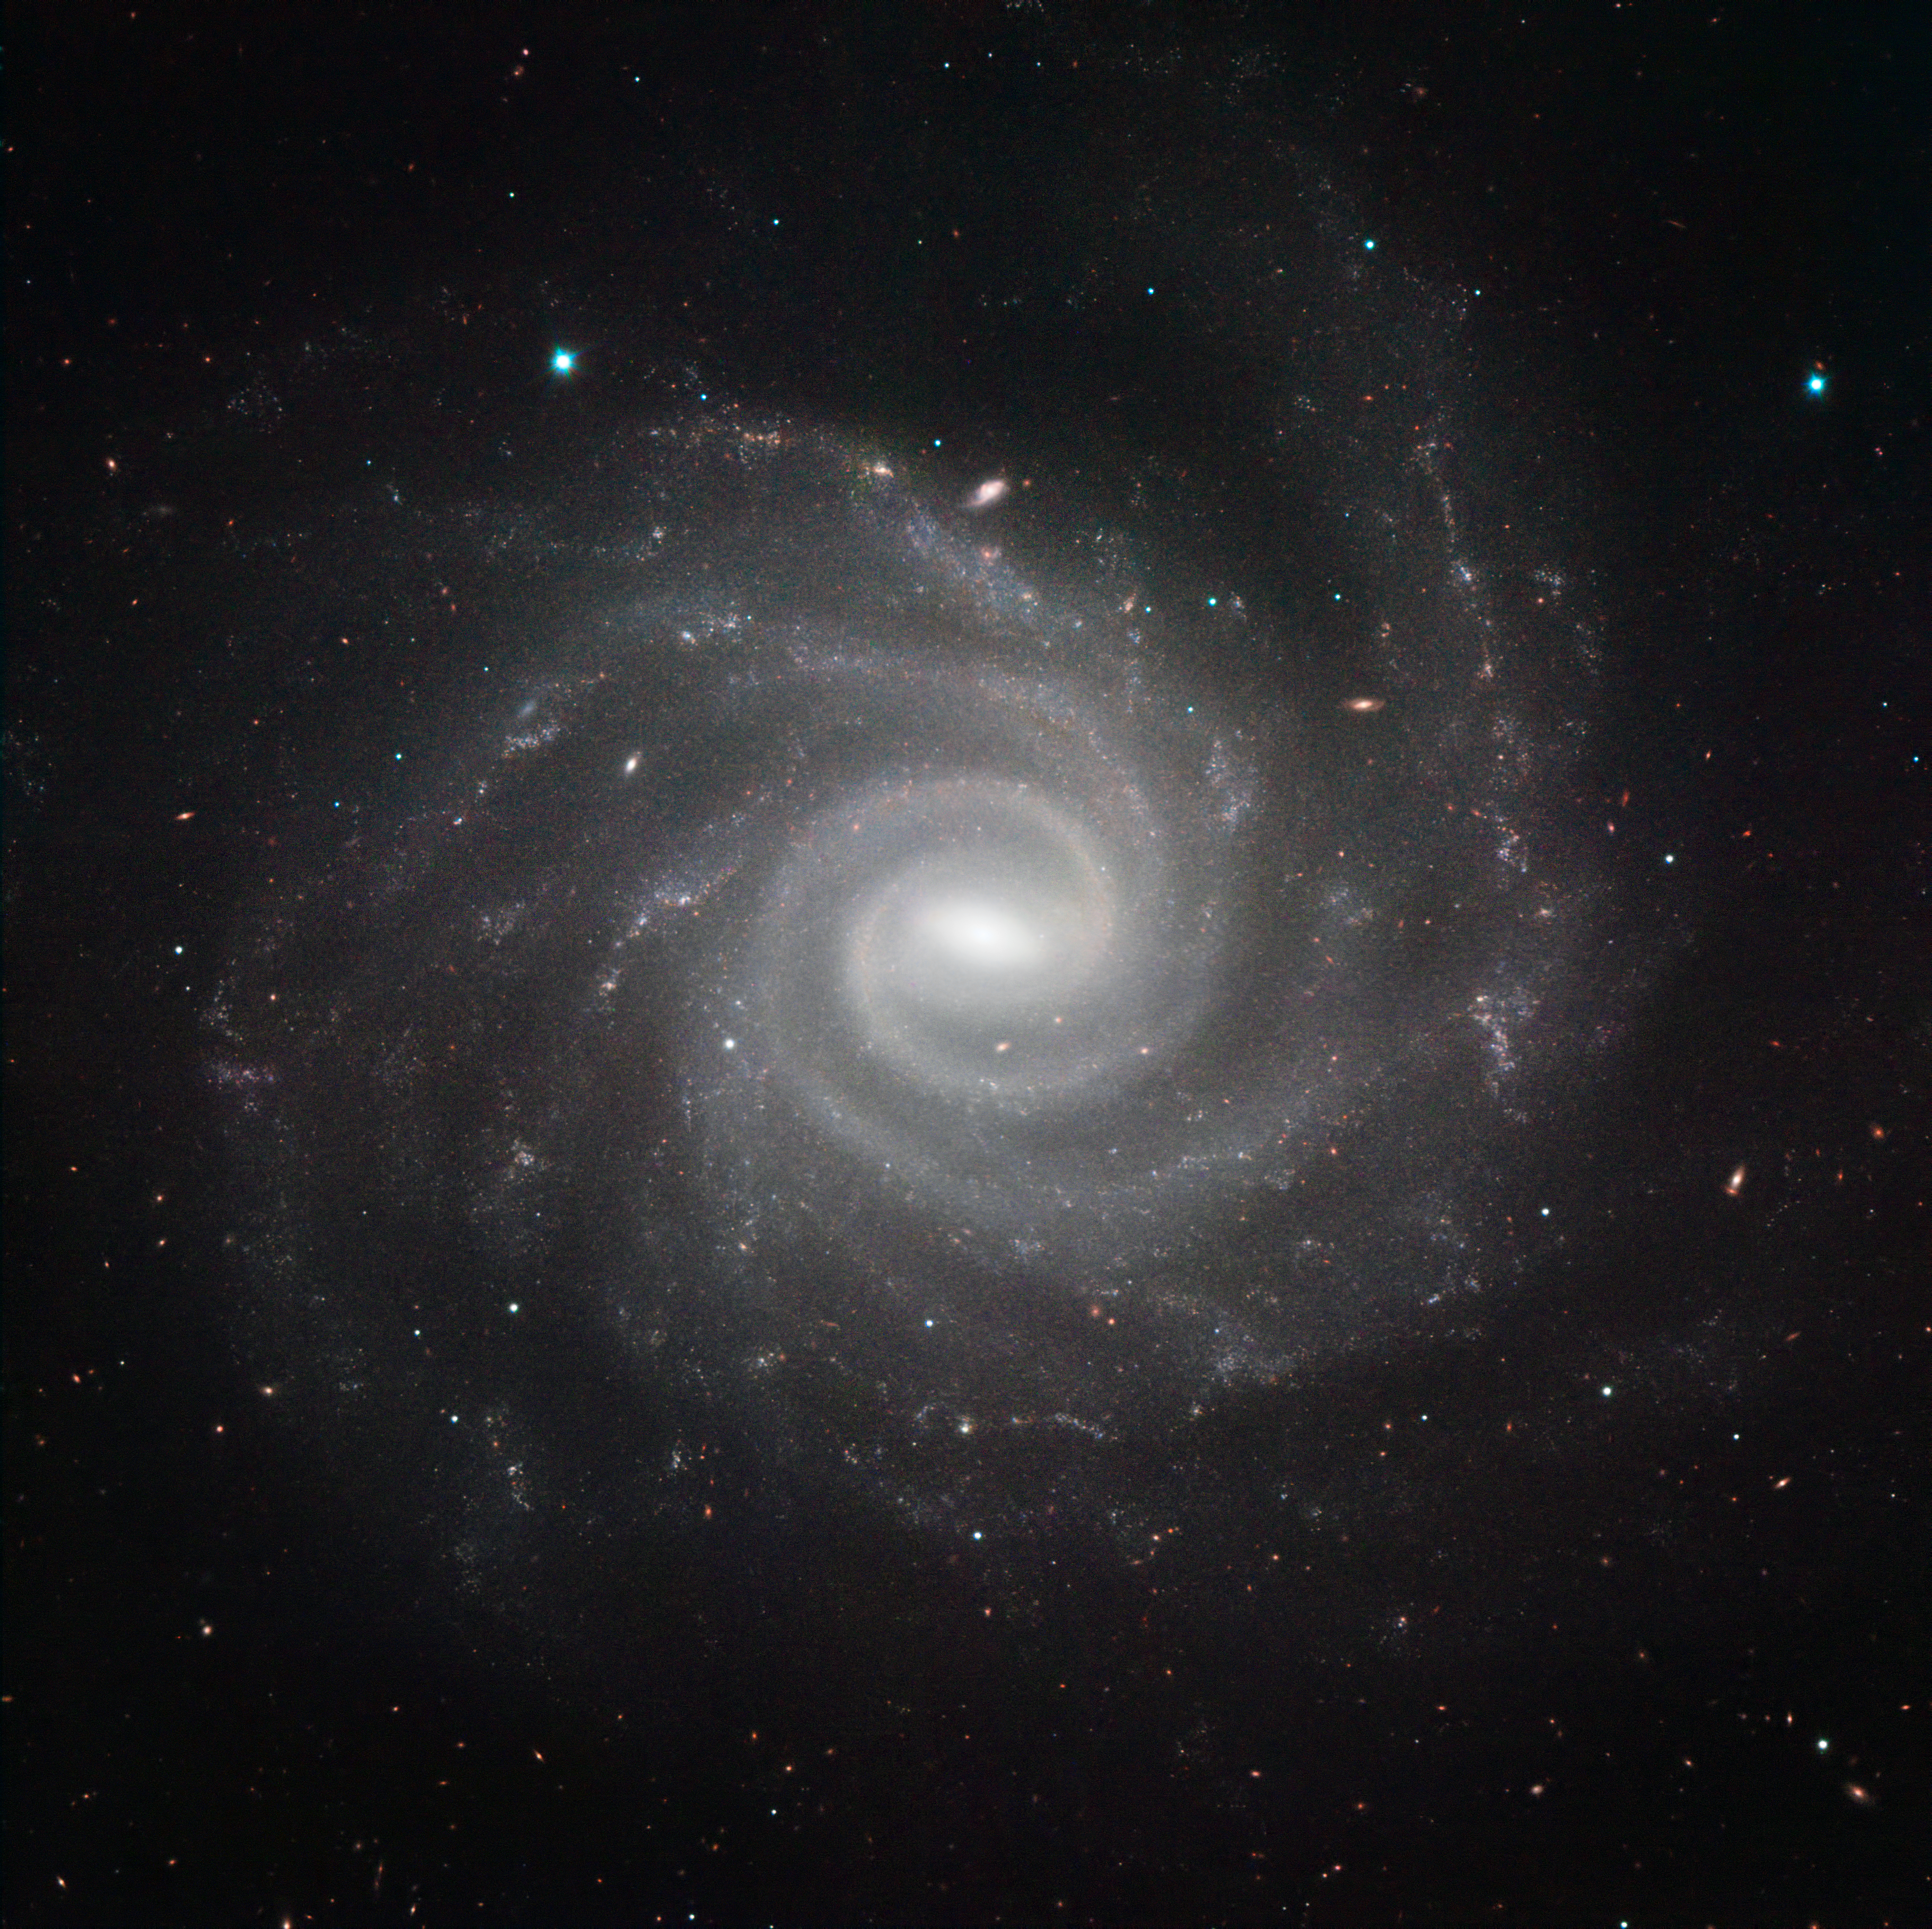

HAWK-I image of NGC 1232

NGC 1232 is a spiral galaxy some 65 million light-years away in the constellation of Eridanus (the River). The galaxy is classified as an intermediate spiral galaxy — somewhere between a barred and an unbarred spiral galaxy. An image of this galaxy and its small companion galaxy NGC 1232A in visible light was one of the first produced by ESO’s Very Large Telescope (VLT). HAWK-I has now returned to NGC 1232 to show a different view of it at near-infrared wavelengths.

HAWK-I is one of the most powerful infrared imagers in the world, and this is one of the sharpest and most detailed pictures of this galaxy ever taken from Earth. The filters used were Y (shown in blue), J (in green), H (in muddy brown), and K (in red). The field of view of the image is about 6.4 arcminutes.

Credit: ESO/P. Grosbøl